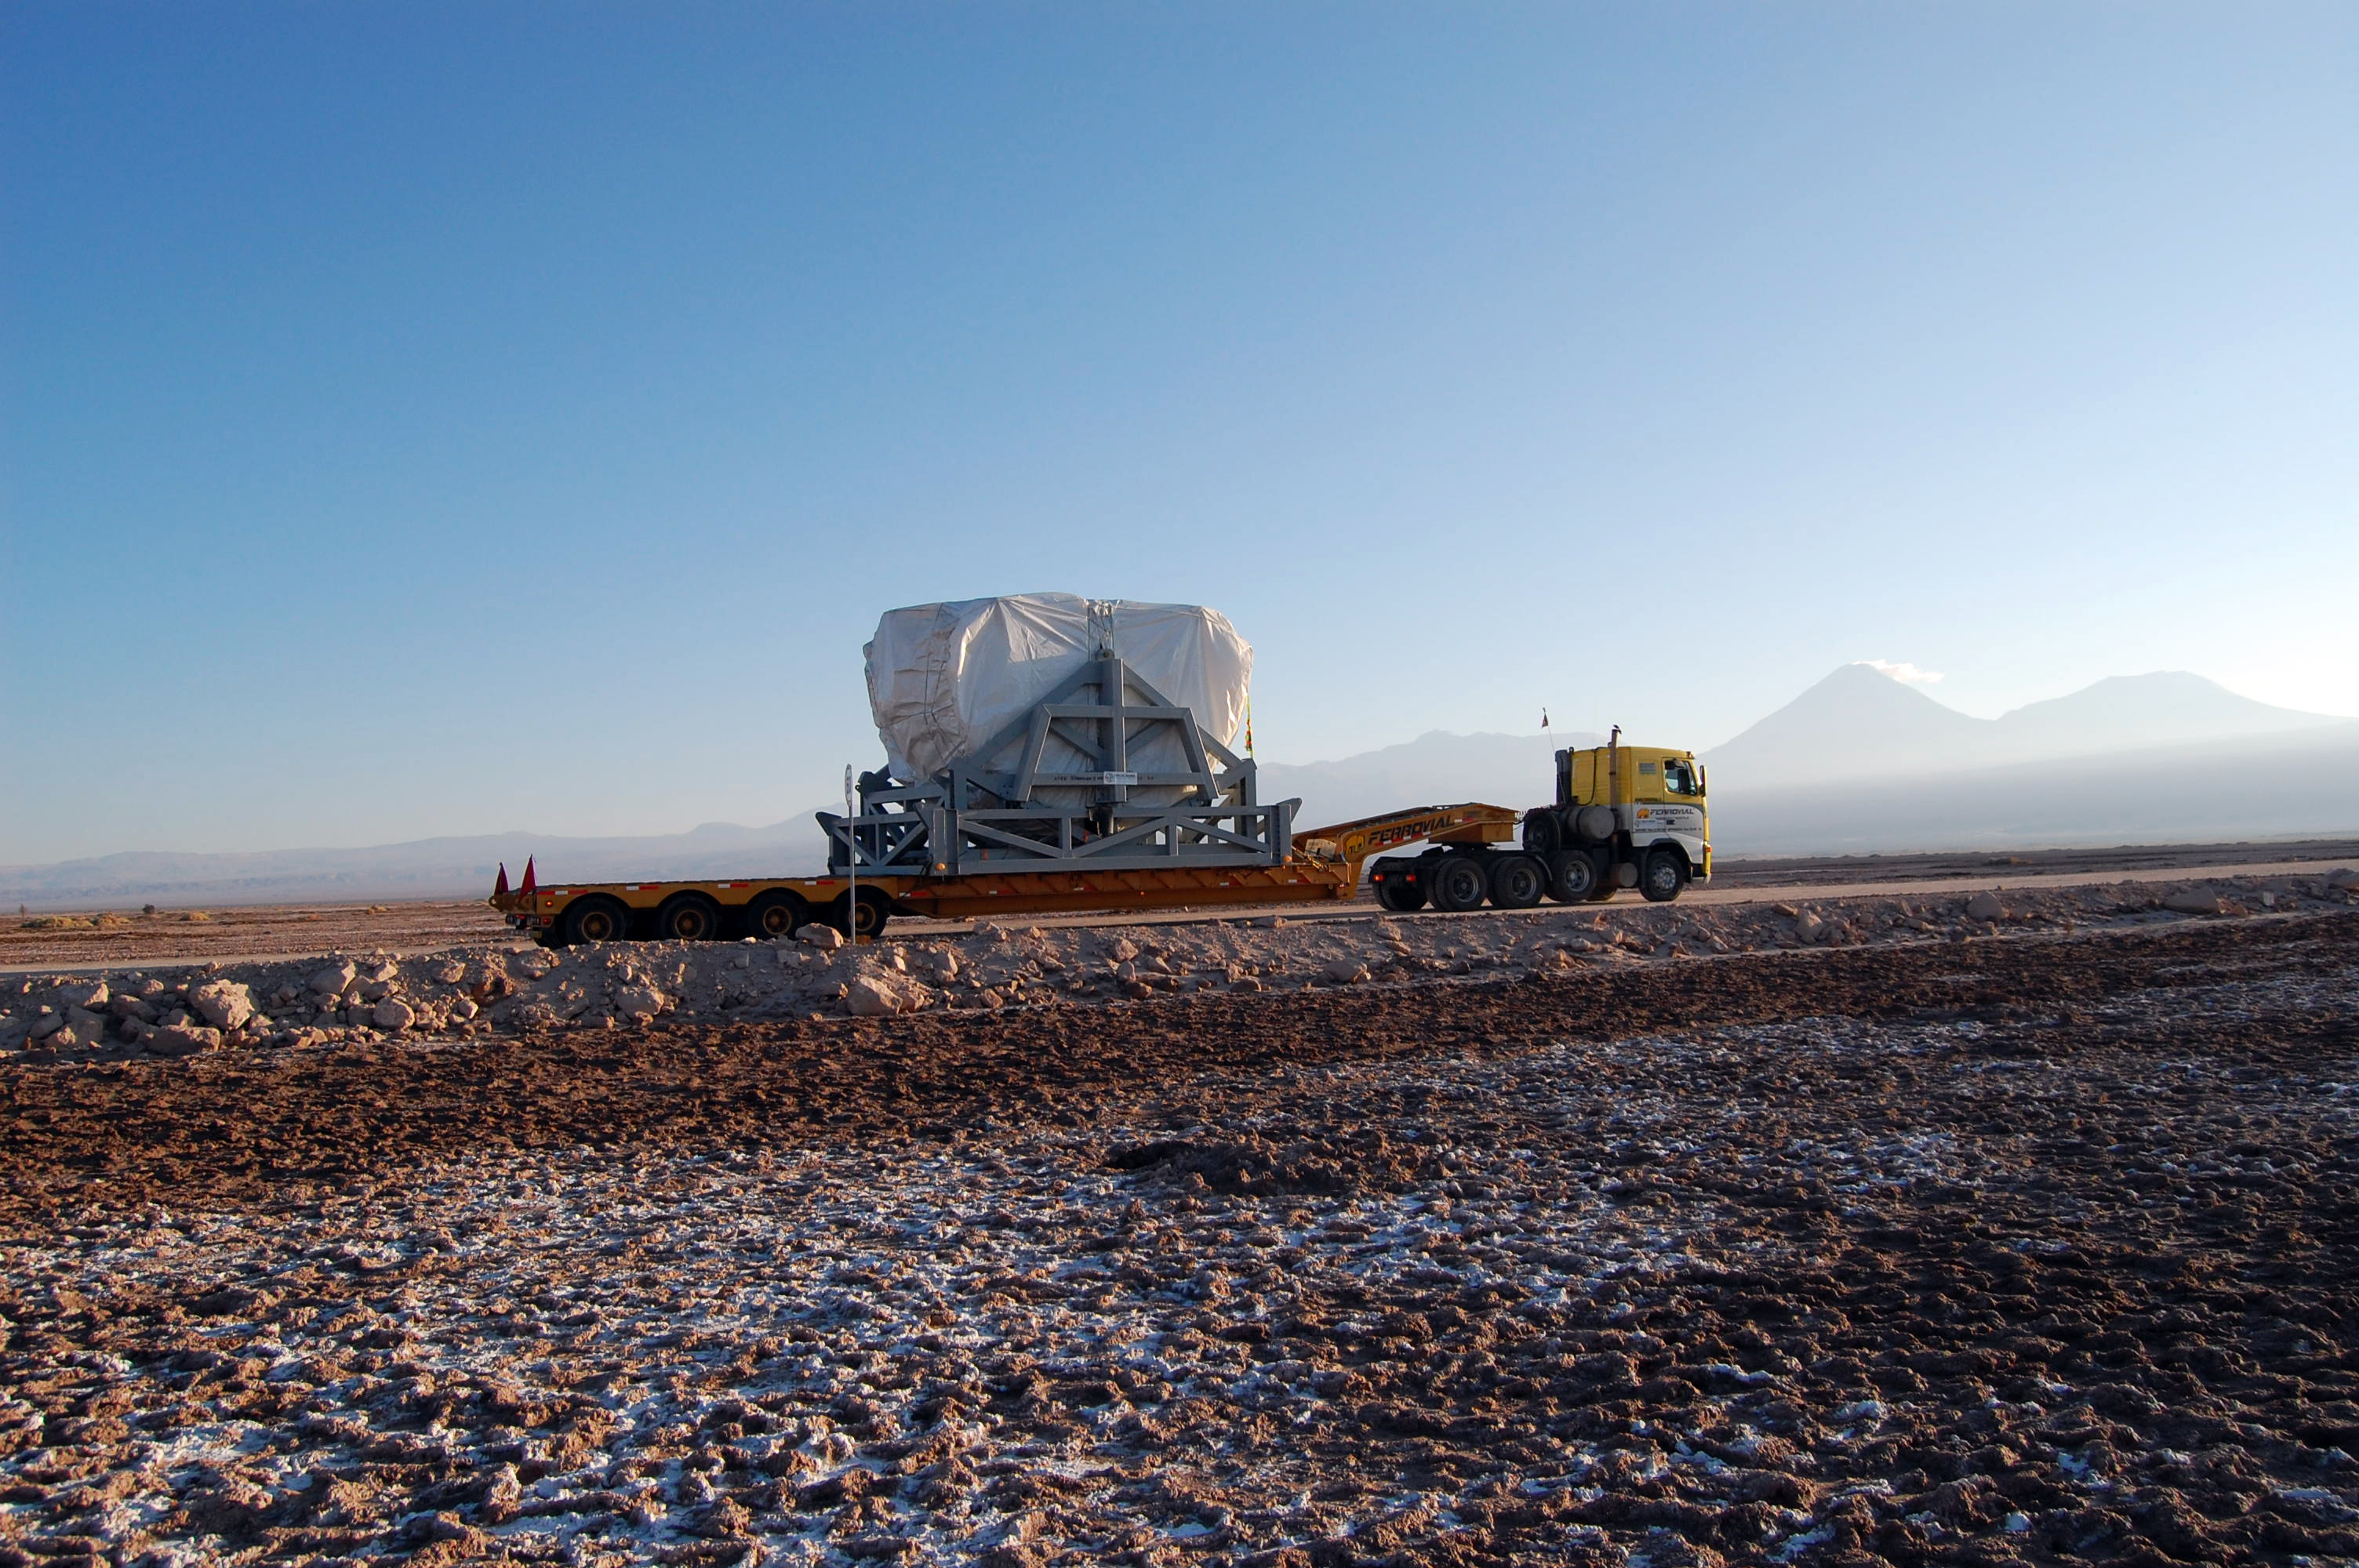

On April 20, 2007 the first North American antenna

On April 20, 2007 the first North American antenna (VERTEX) arrived in Antofagasta. An intense trip to the OSF would await him from that city.

Credit: ALMA (ESO / NAOJ / NRAO)